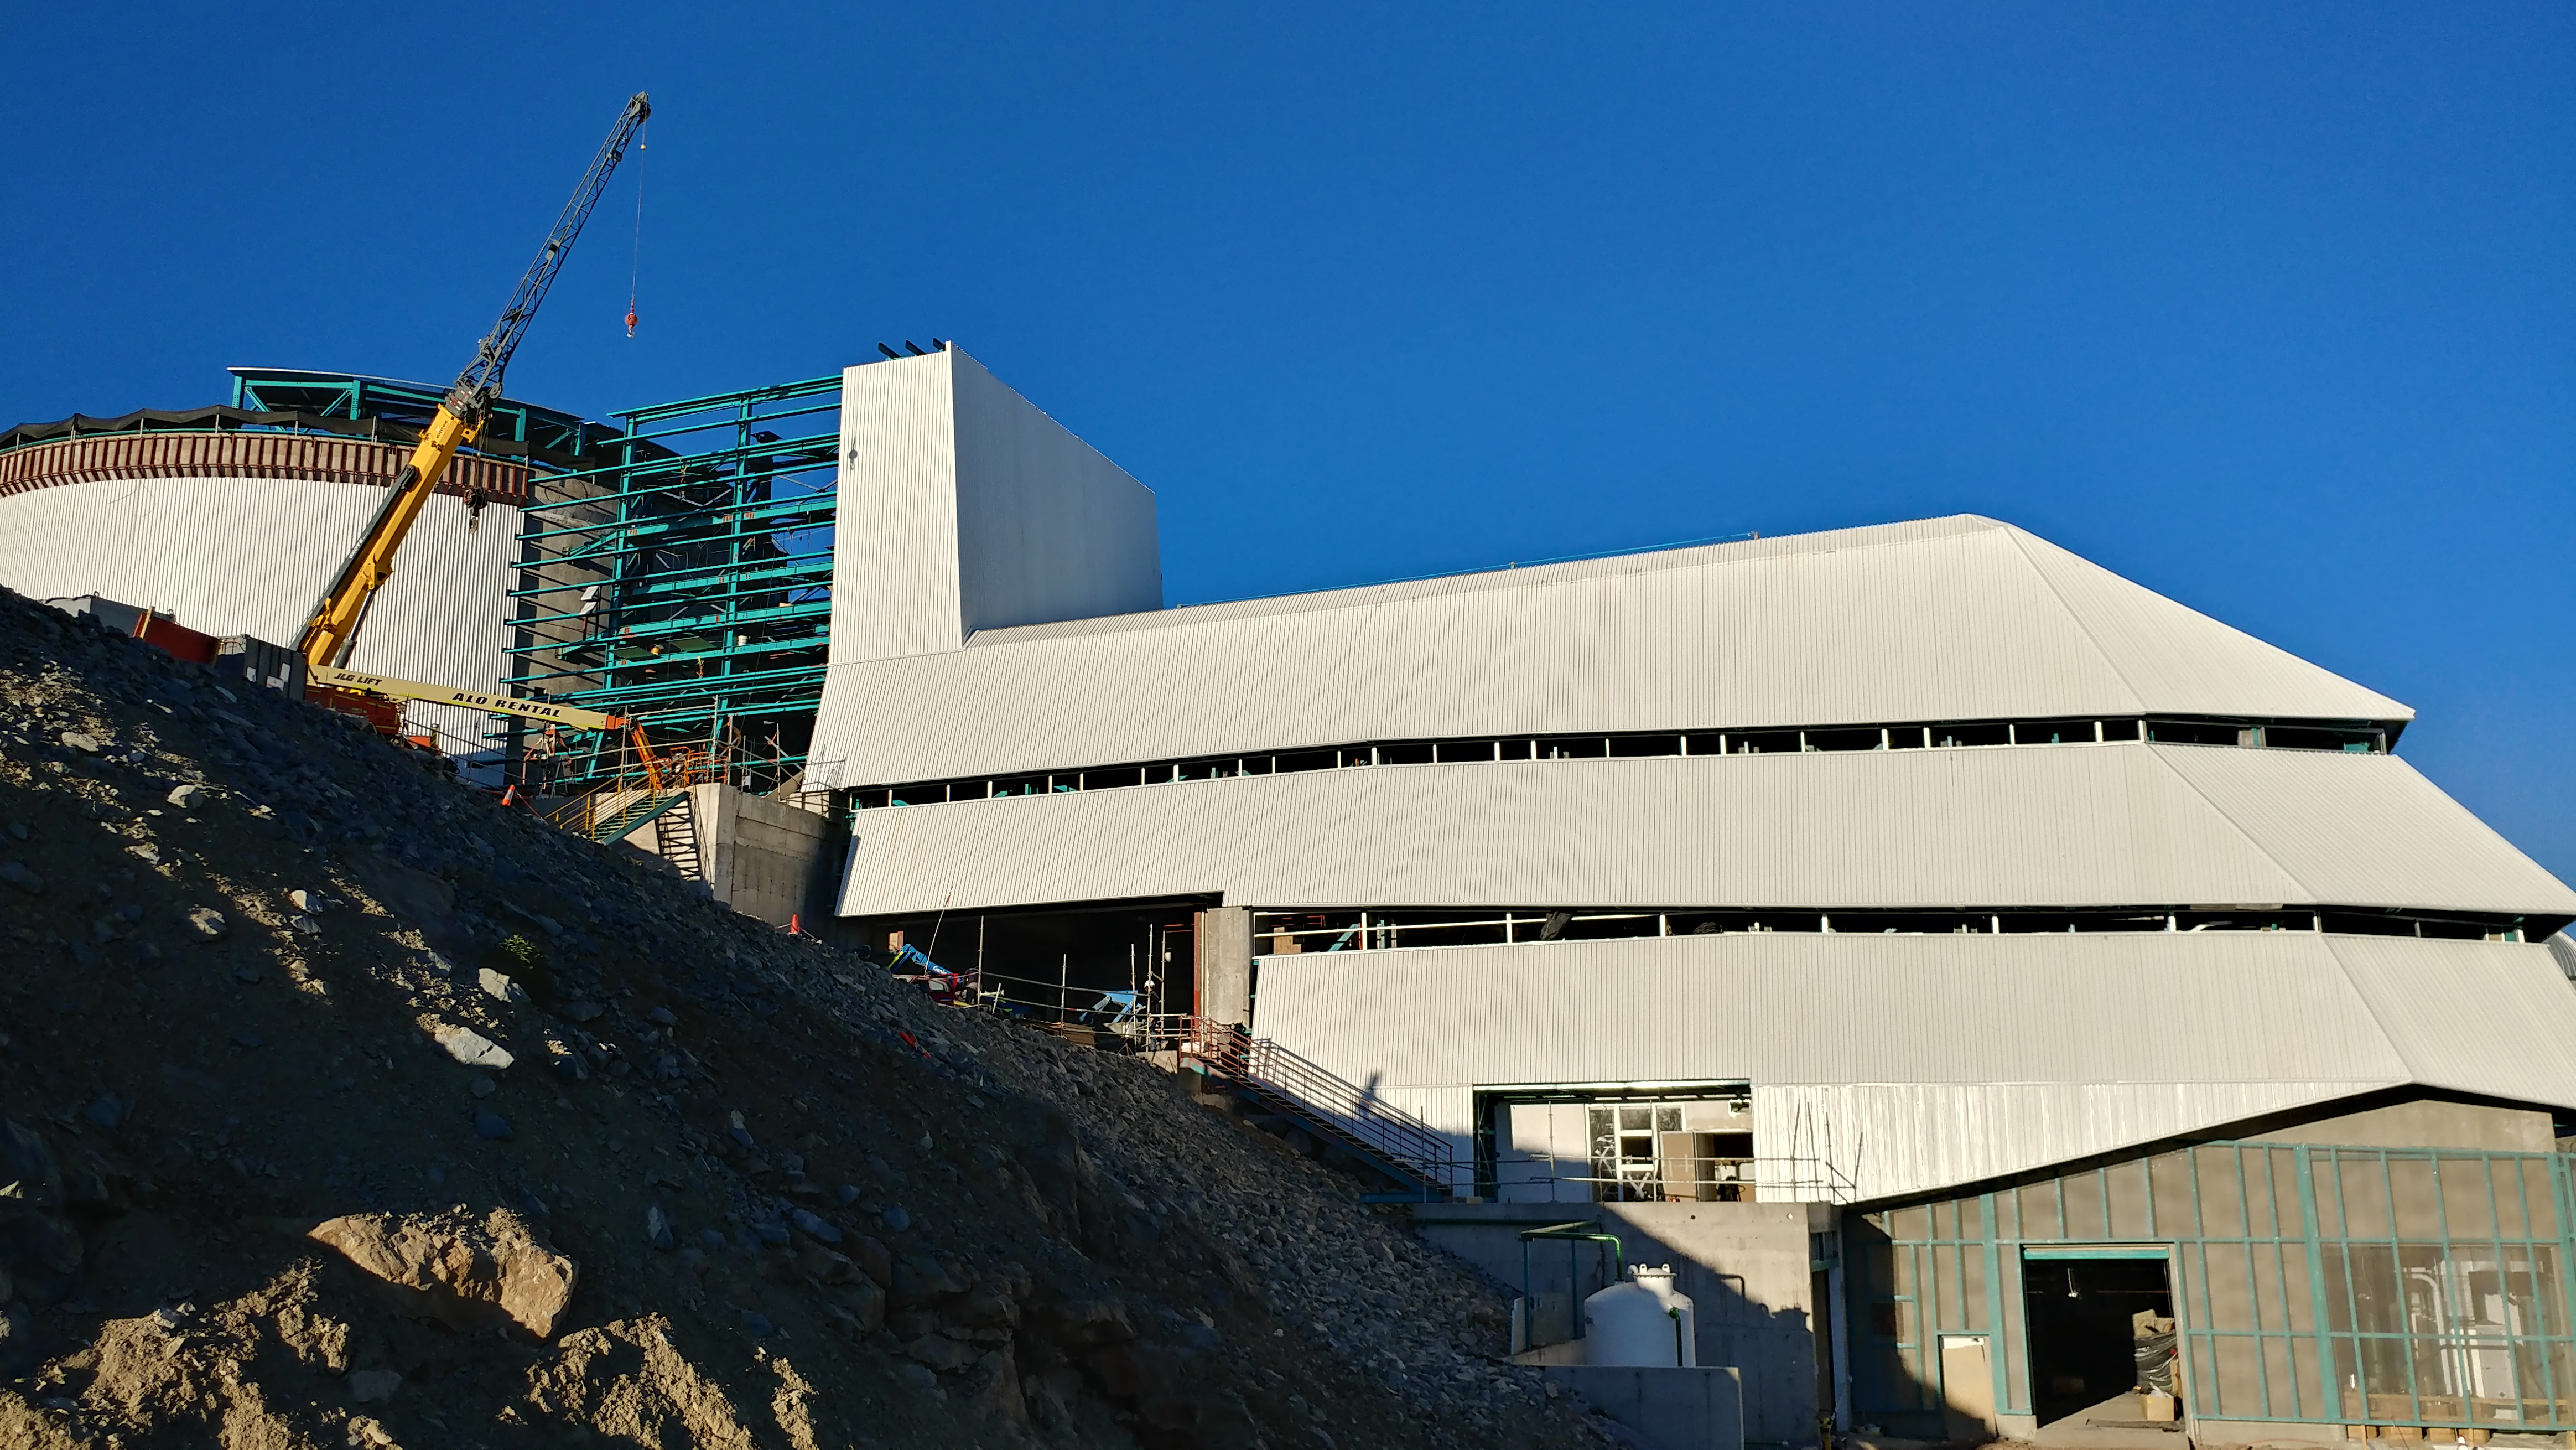

November Construction Update

General view of the LSST Observatory

Credit: Rubin Observatory/NSF/AURA